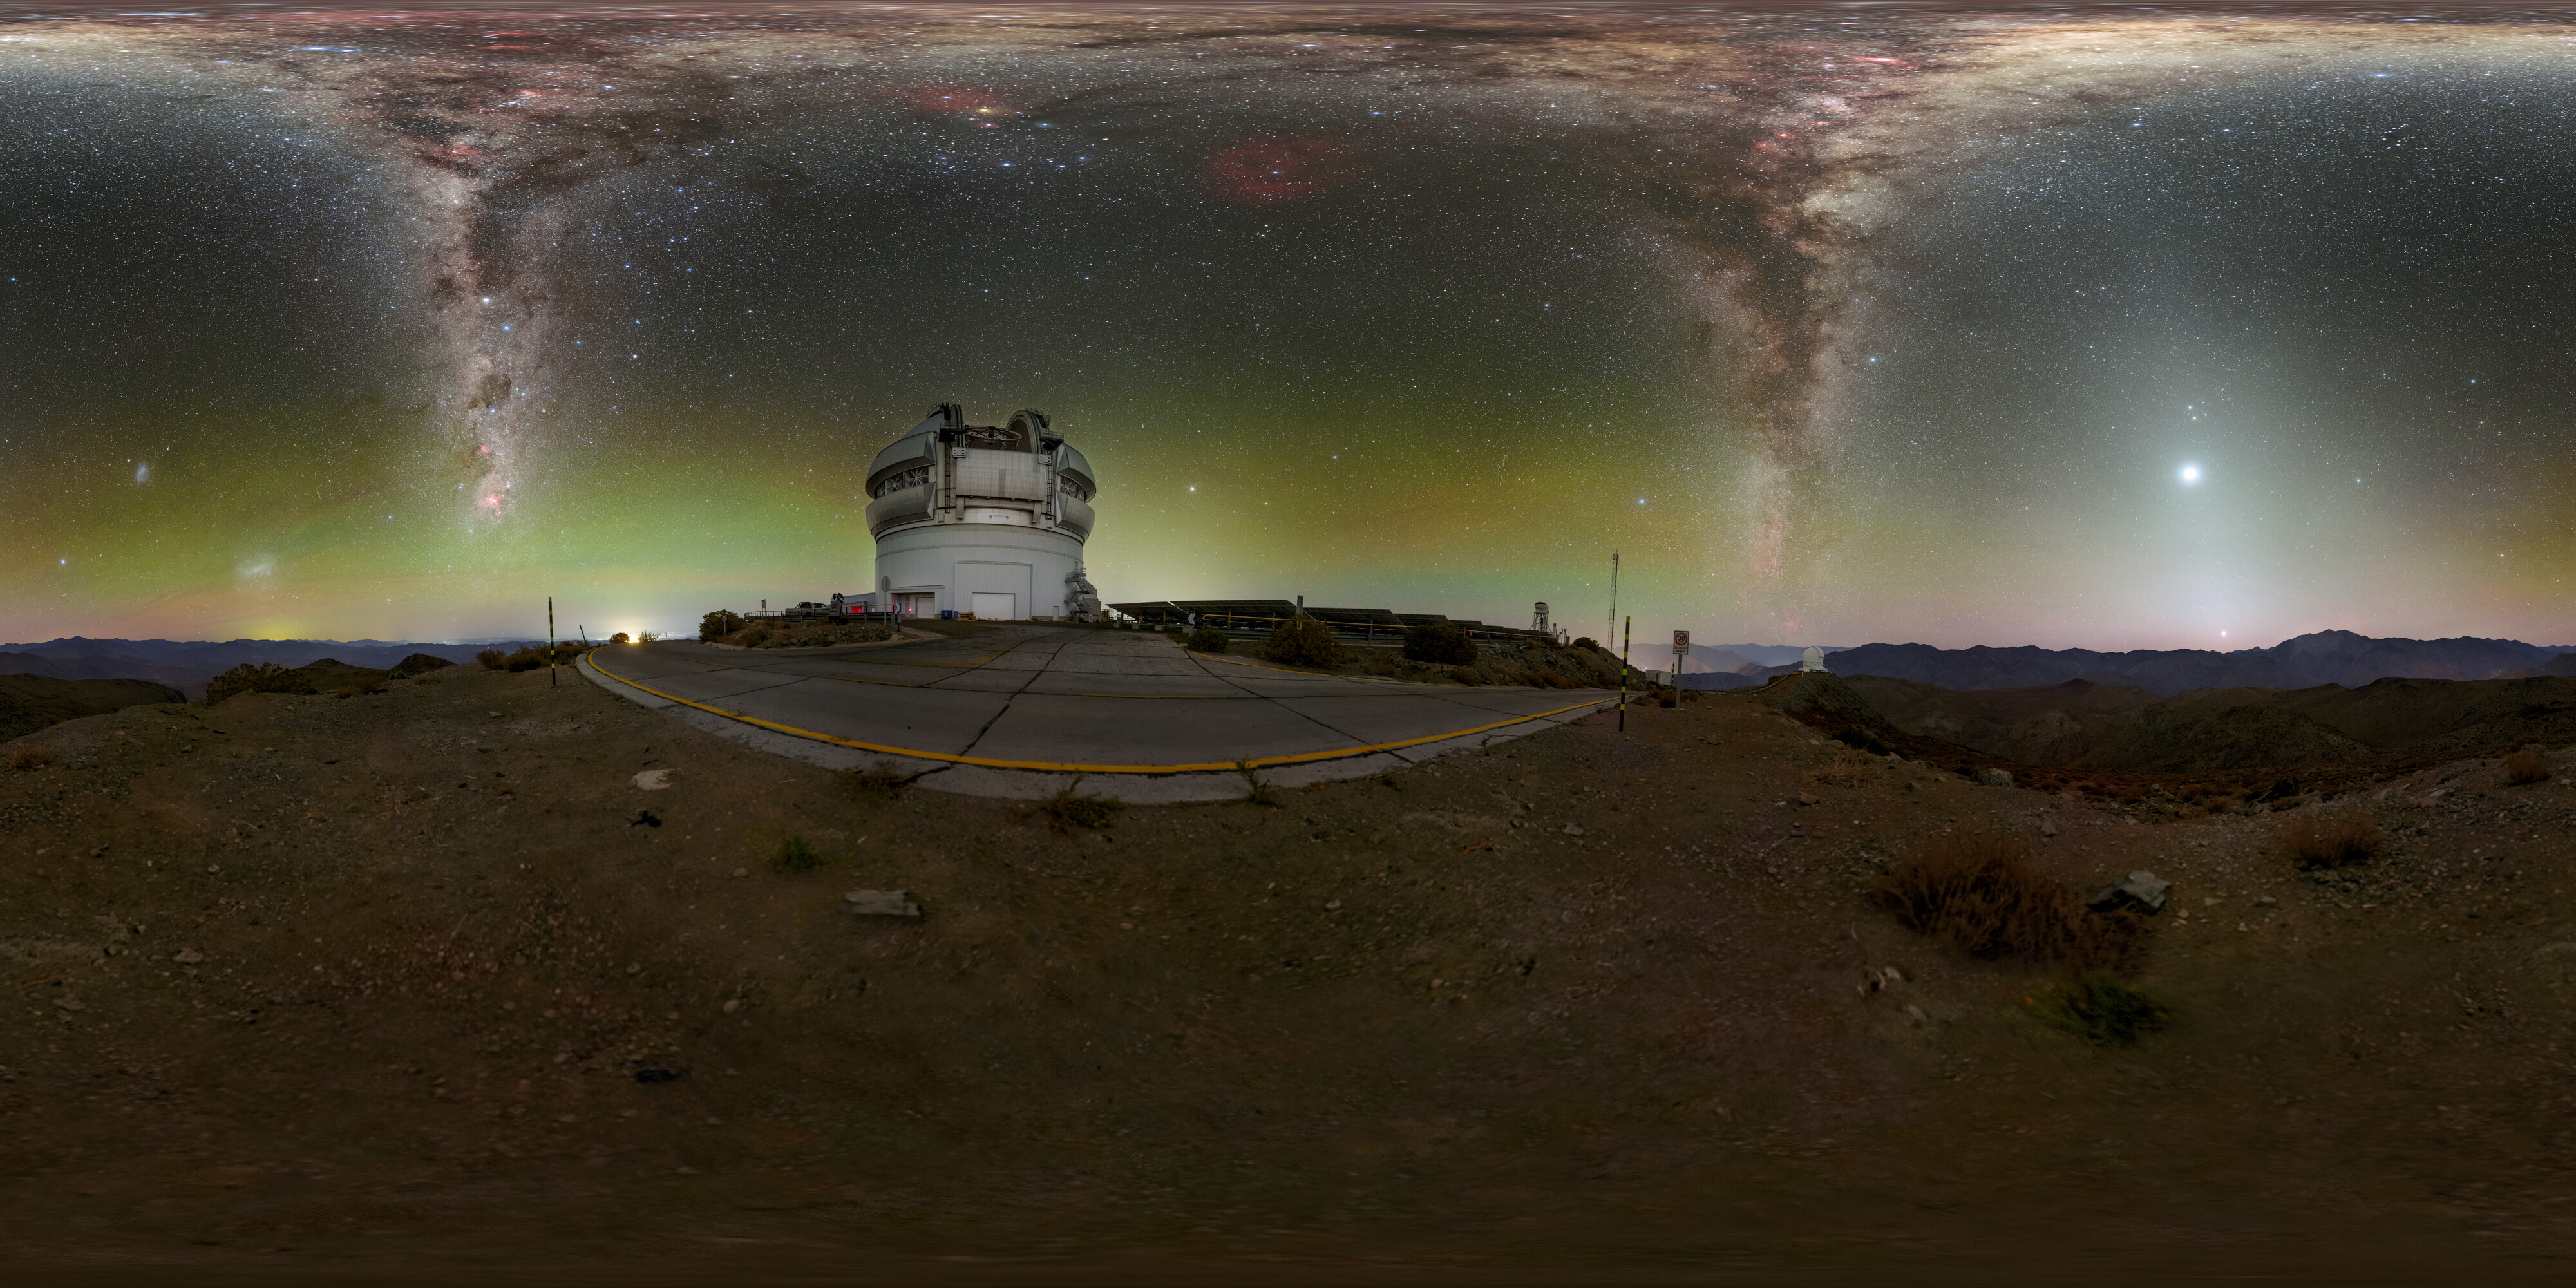

Grandeur Around Gemini South 360 Panorama

Gemini South, one half of the International Gemini Observatory which is supported in part by the U.S. National Science Foundation and operated by NSF NOIRLab, sits high atop Cerro Pachón in Chile, surrounded by gems of the southern night sky. Learn more about these gems in the Image of the Week here. You can find a fulldome version of this image here.

Credit: International Gemini Observatory/NOIRLab/NSF/AURA/P. Horálek (Institute of Physics in Opava)